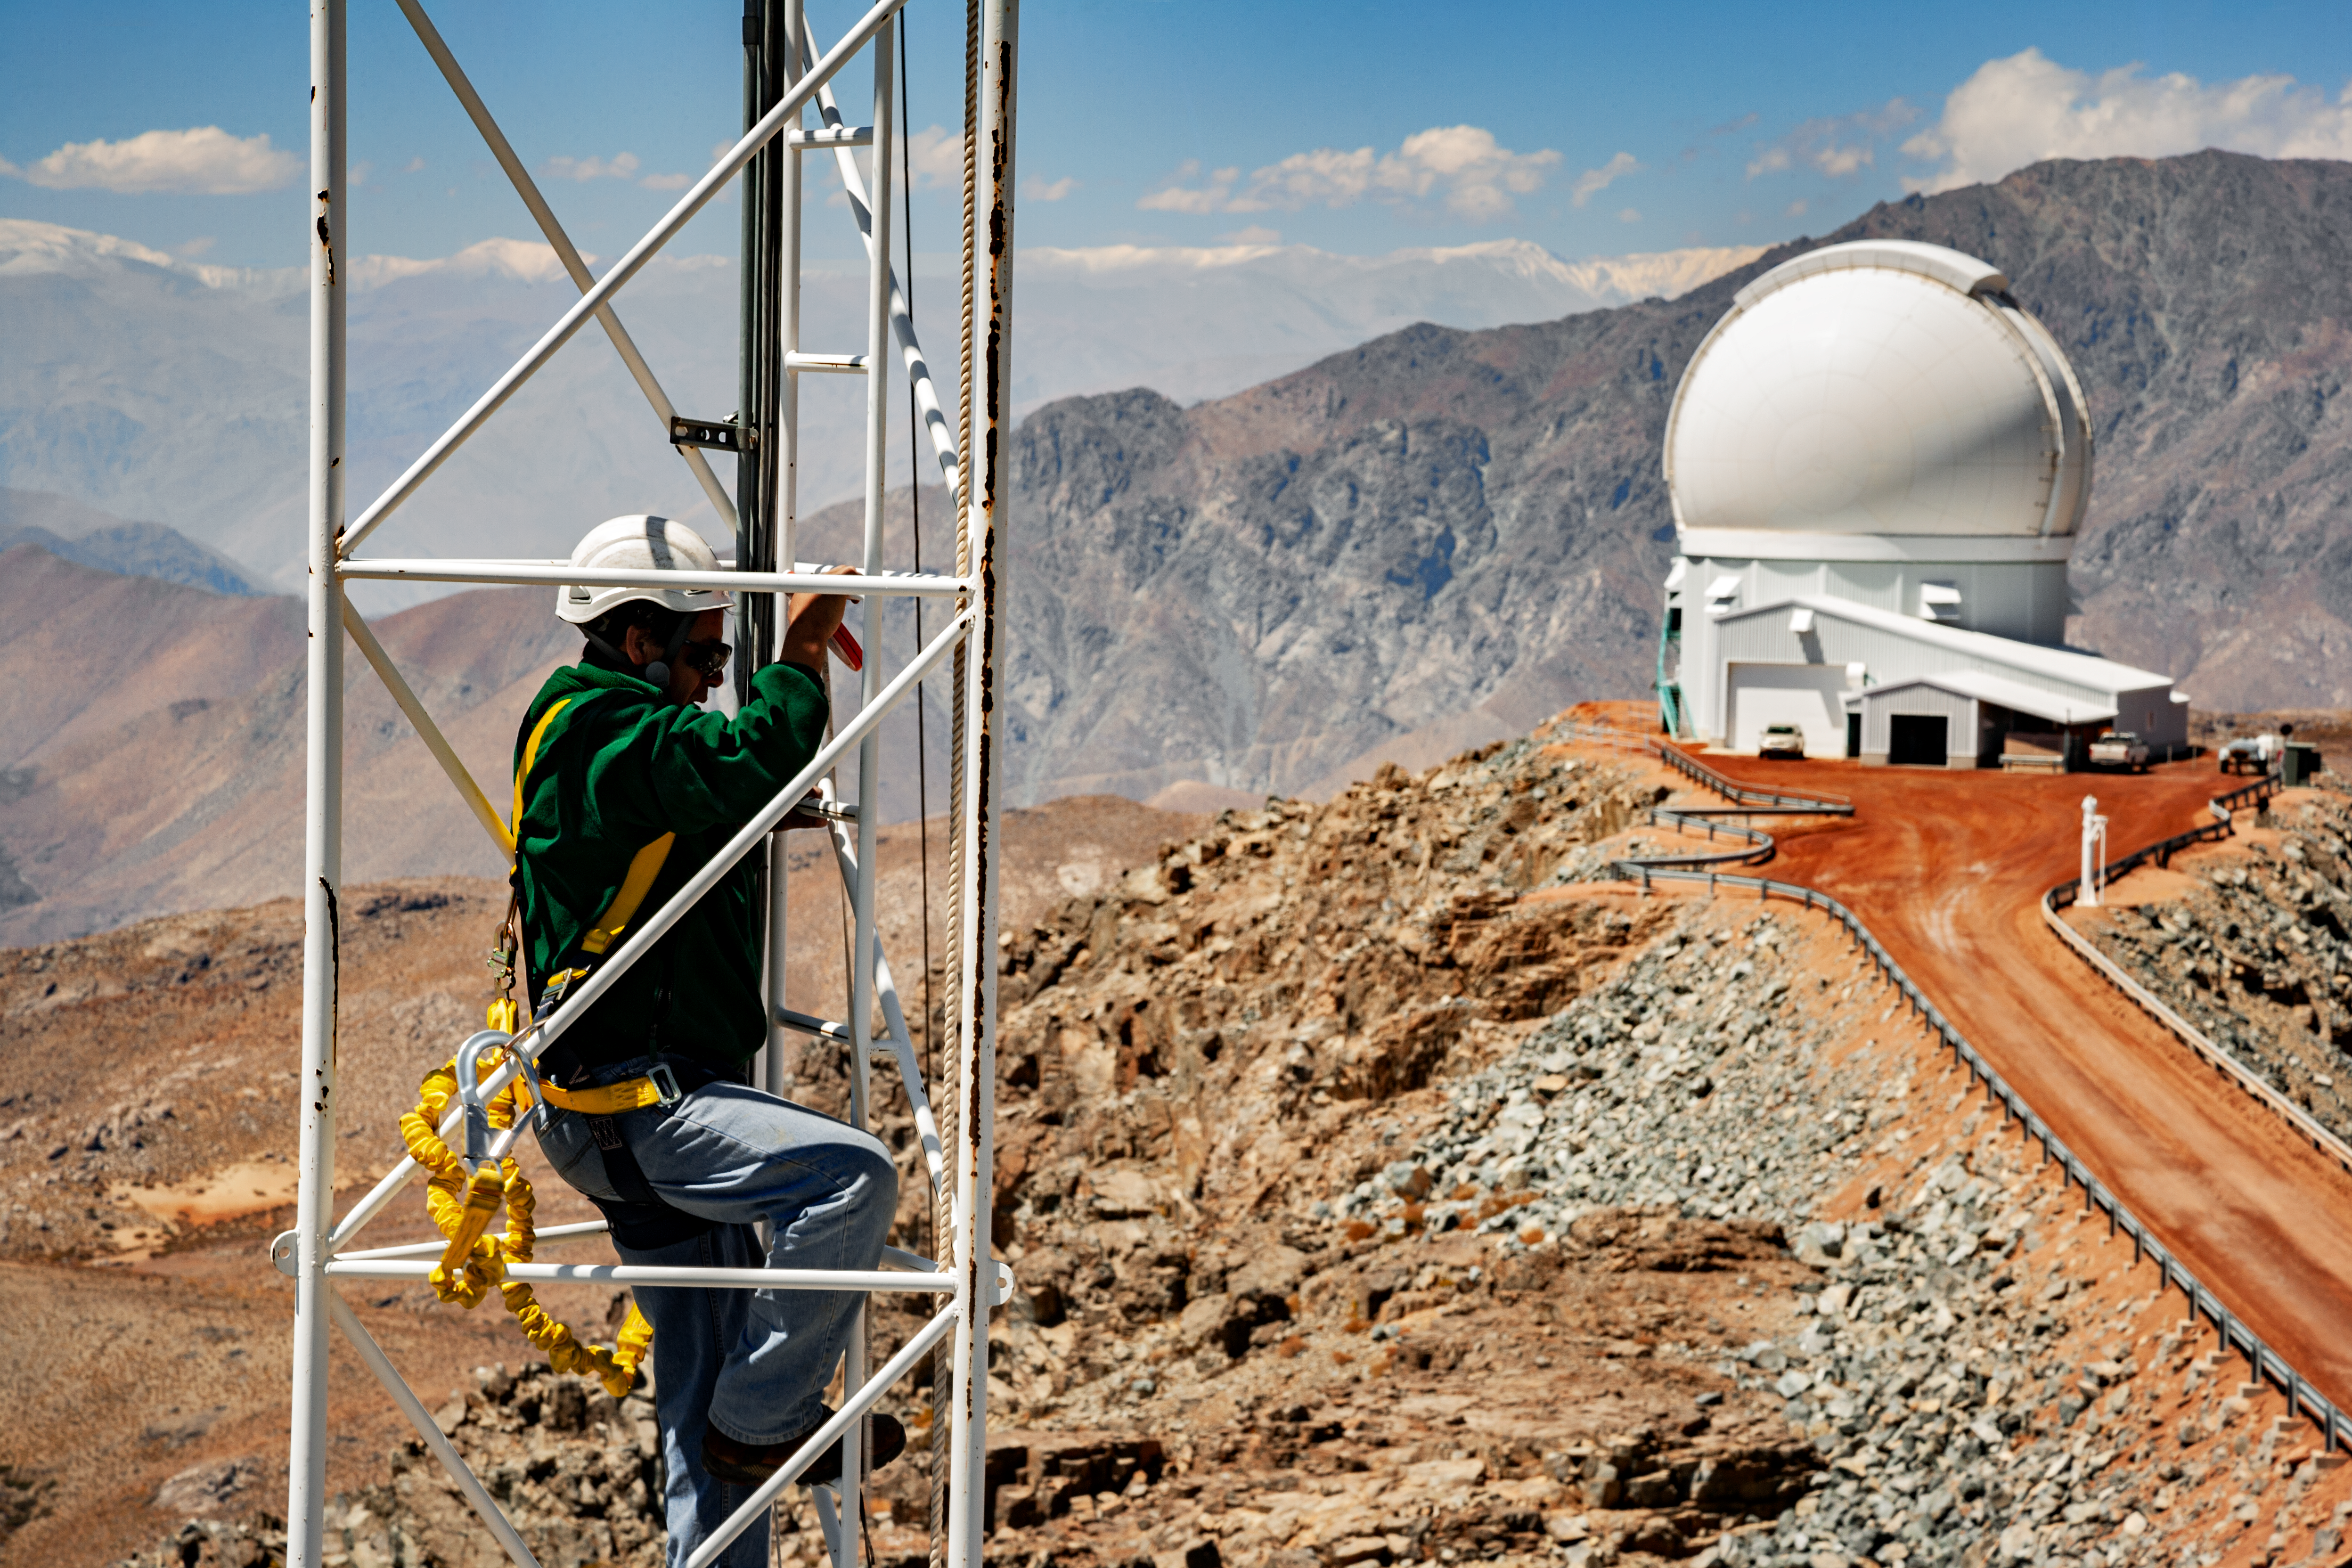

SOAR Telescope at CTIO

SOAR Telescope at CTIO, Cerro Pachón, Chile.

Credit: International Gemini Observatory/NOIRLab/NSF/AURA/M. Paredes